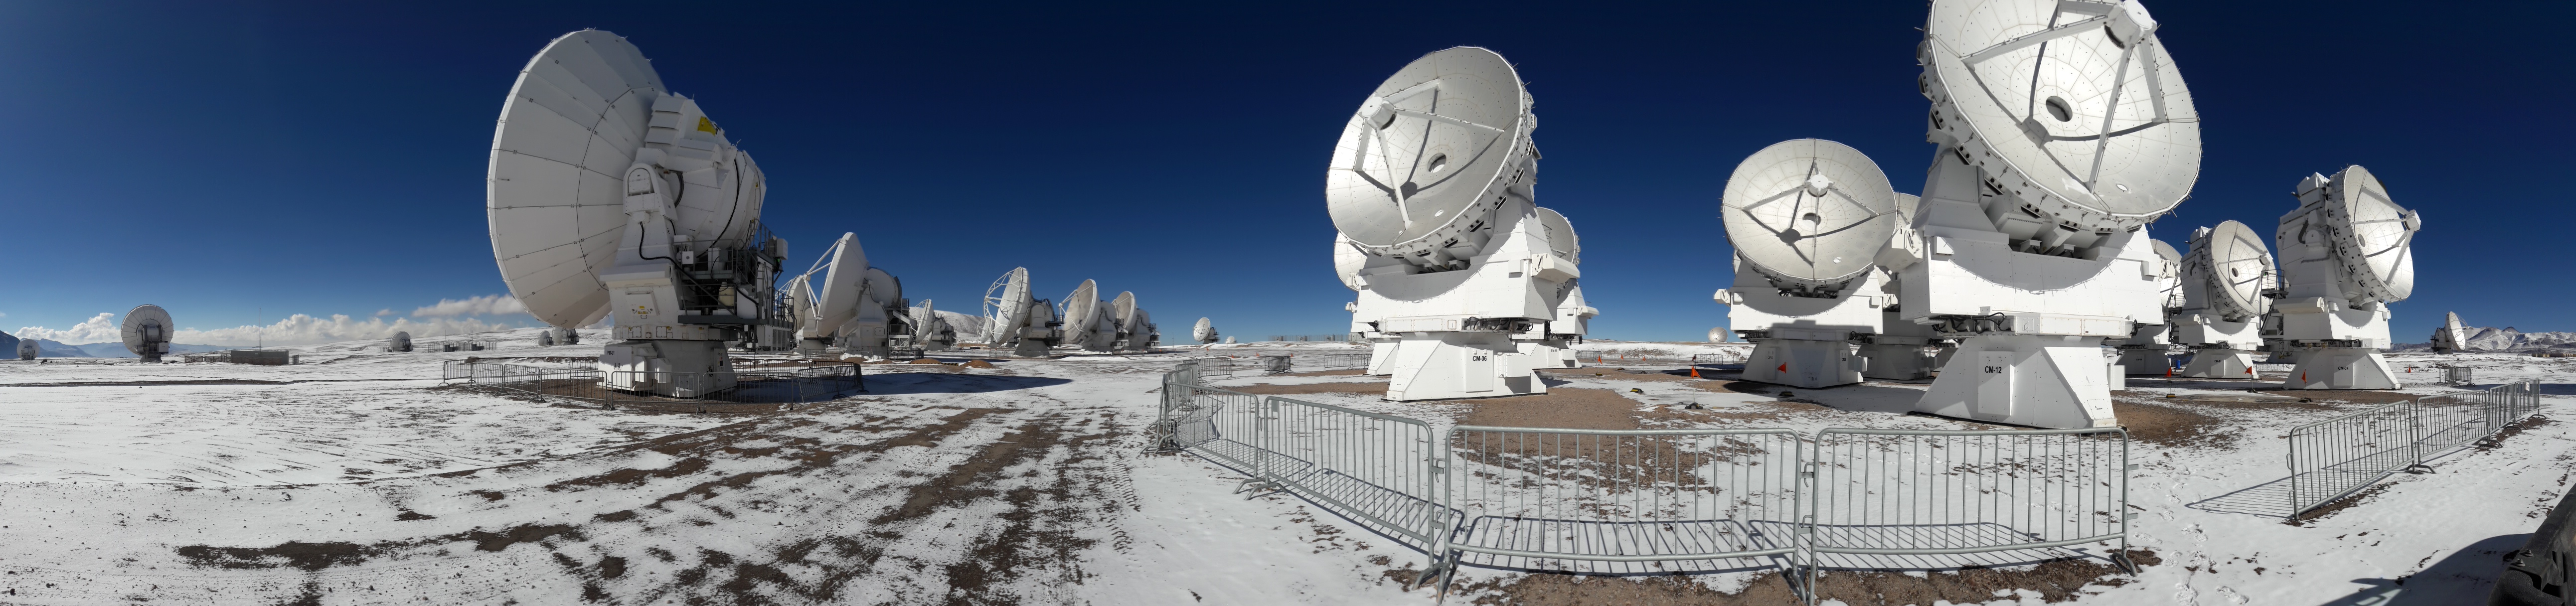

The snow has returned to the heights of Chajnantor.

The snow has returned to the heights of Chajnantor, home to ALMA's antennas.

Credit: Sergio Otárola - ALMA (ESO / NAOJ / NRAO)